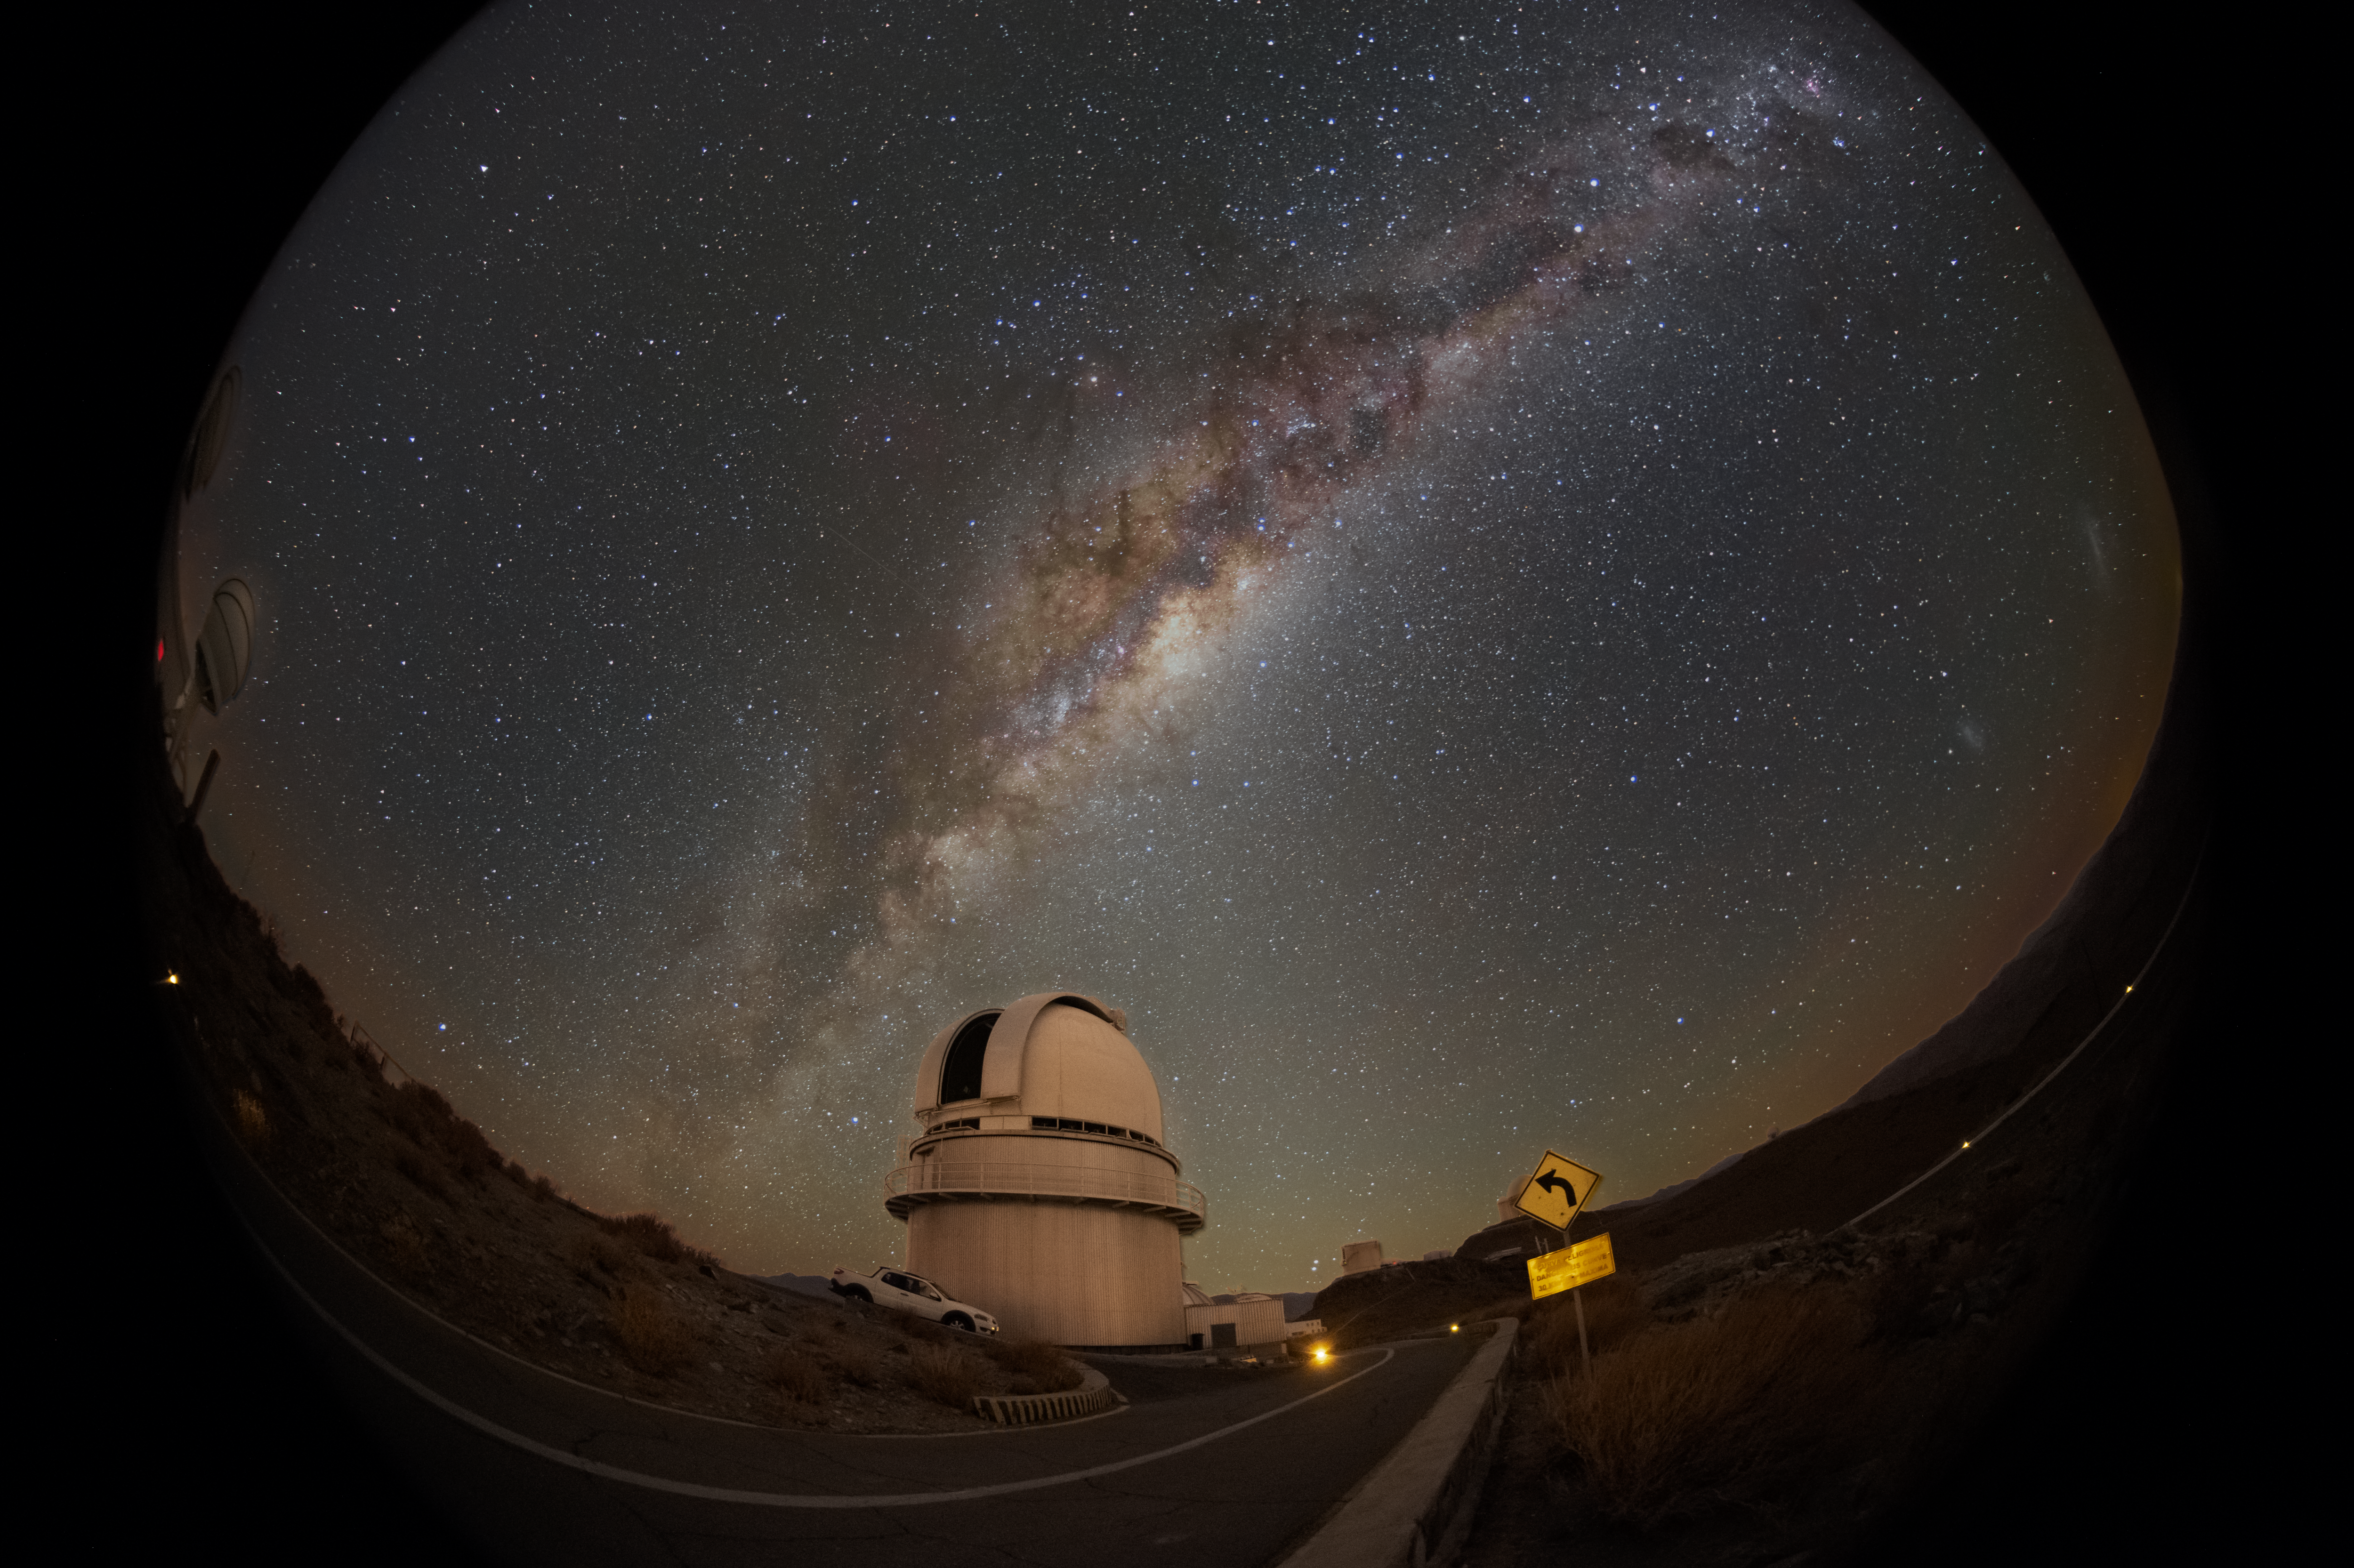

A Danish view of the Milky Way

Since 1979, the 1.54-metre Danish telescope at ESO’s La Silla observatory has been unveiling intricate details about our home galaxy. Stretching over the telescope in this image is the Milky Way and its galactic heart, lighting up the night sky in the Chilean desert.

The Danish 1.54-m was used in a 15-year long survey published in 2004 to study 14,000 stars in our galaxy, providing the first clues to the turbulent and violent history of the Milky Way. The survey measured the motions of these stars and their distances, as well as their ages and chemical composition. This allowed the creation of a historical map of the Milky Way which revealed a far more complex history of the galaxy than previously expected.

The Milky way cruises the Chilean night sky and looks peaceful in this image, but the survey found traces of a much more dynamic activity in the past. In particular, collisions with other smaller galaxies brought gigantic gas clouds that made the Milky Way come alive with star-formation and supernova explosions, making it the stunning place that we call home.

Credit: Zdeněk Bardon/ESO